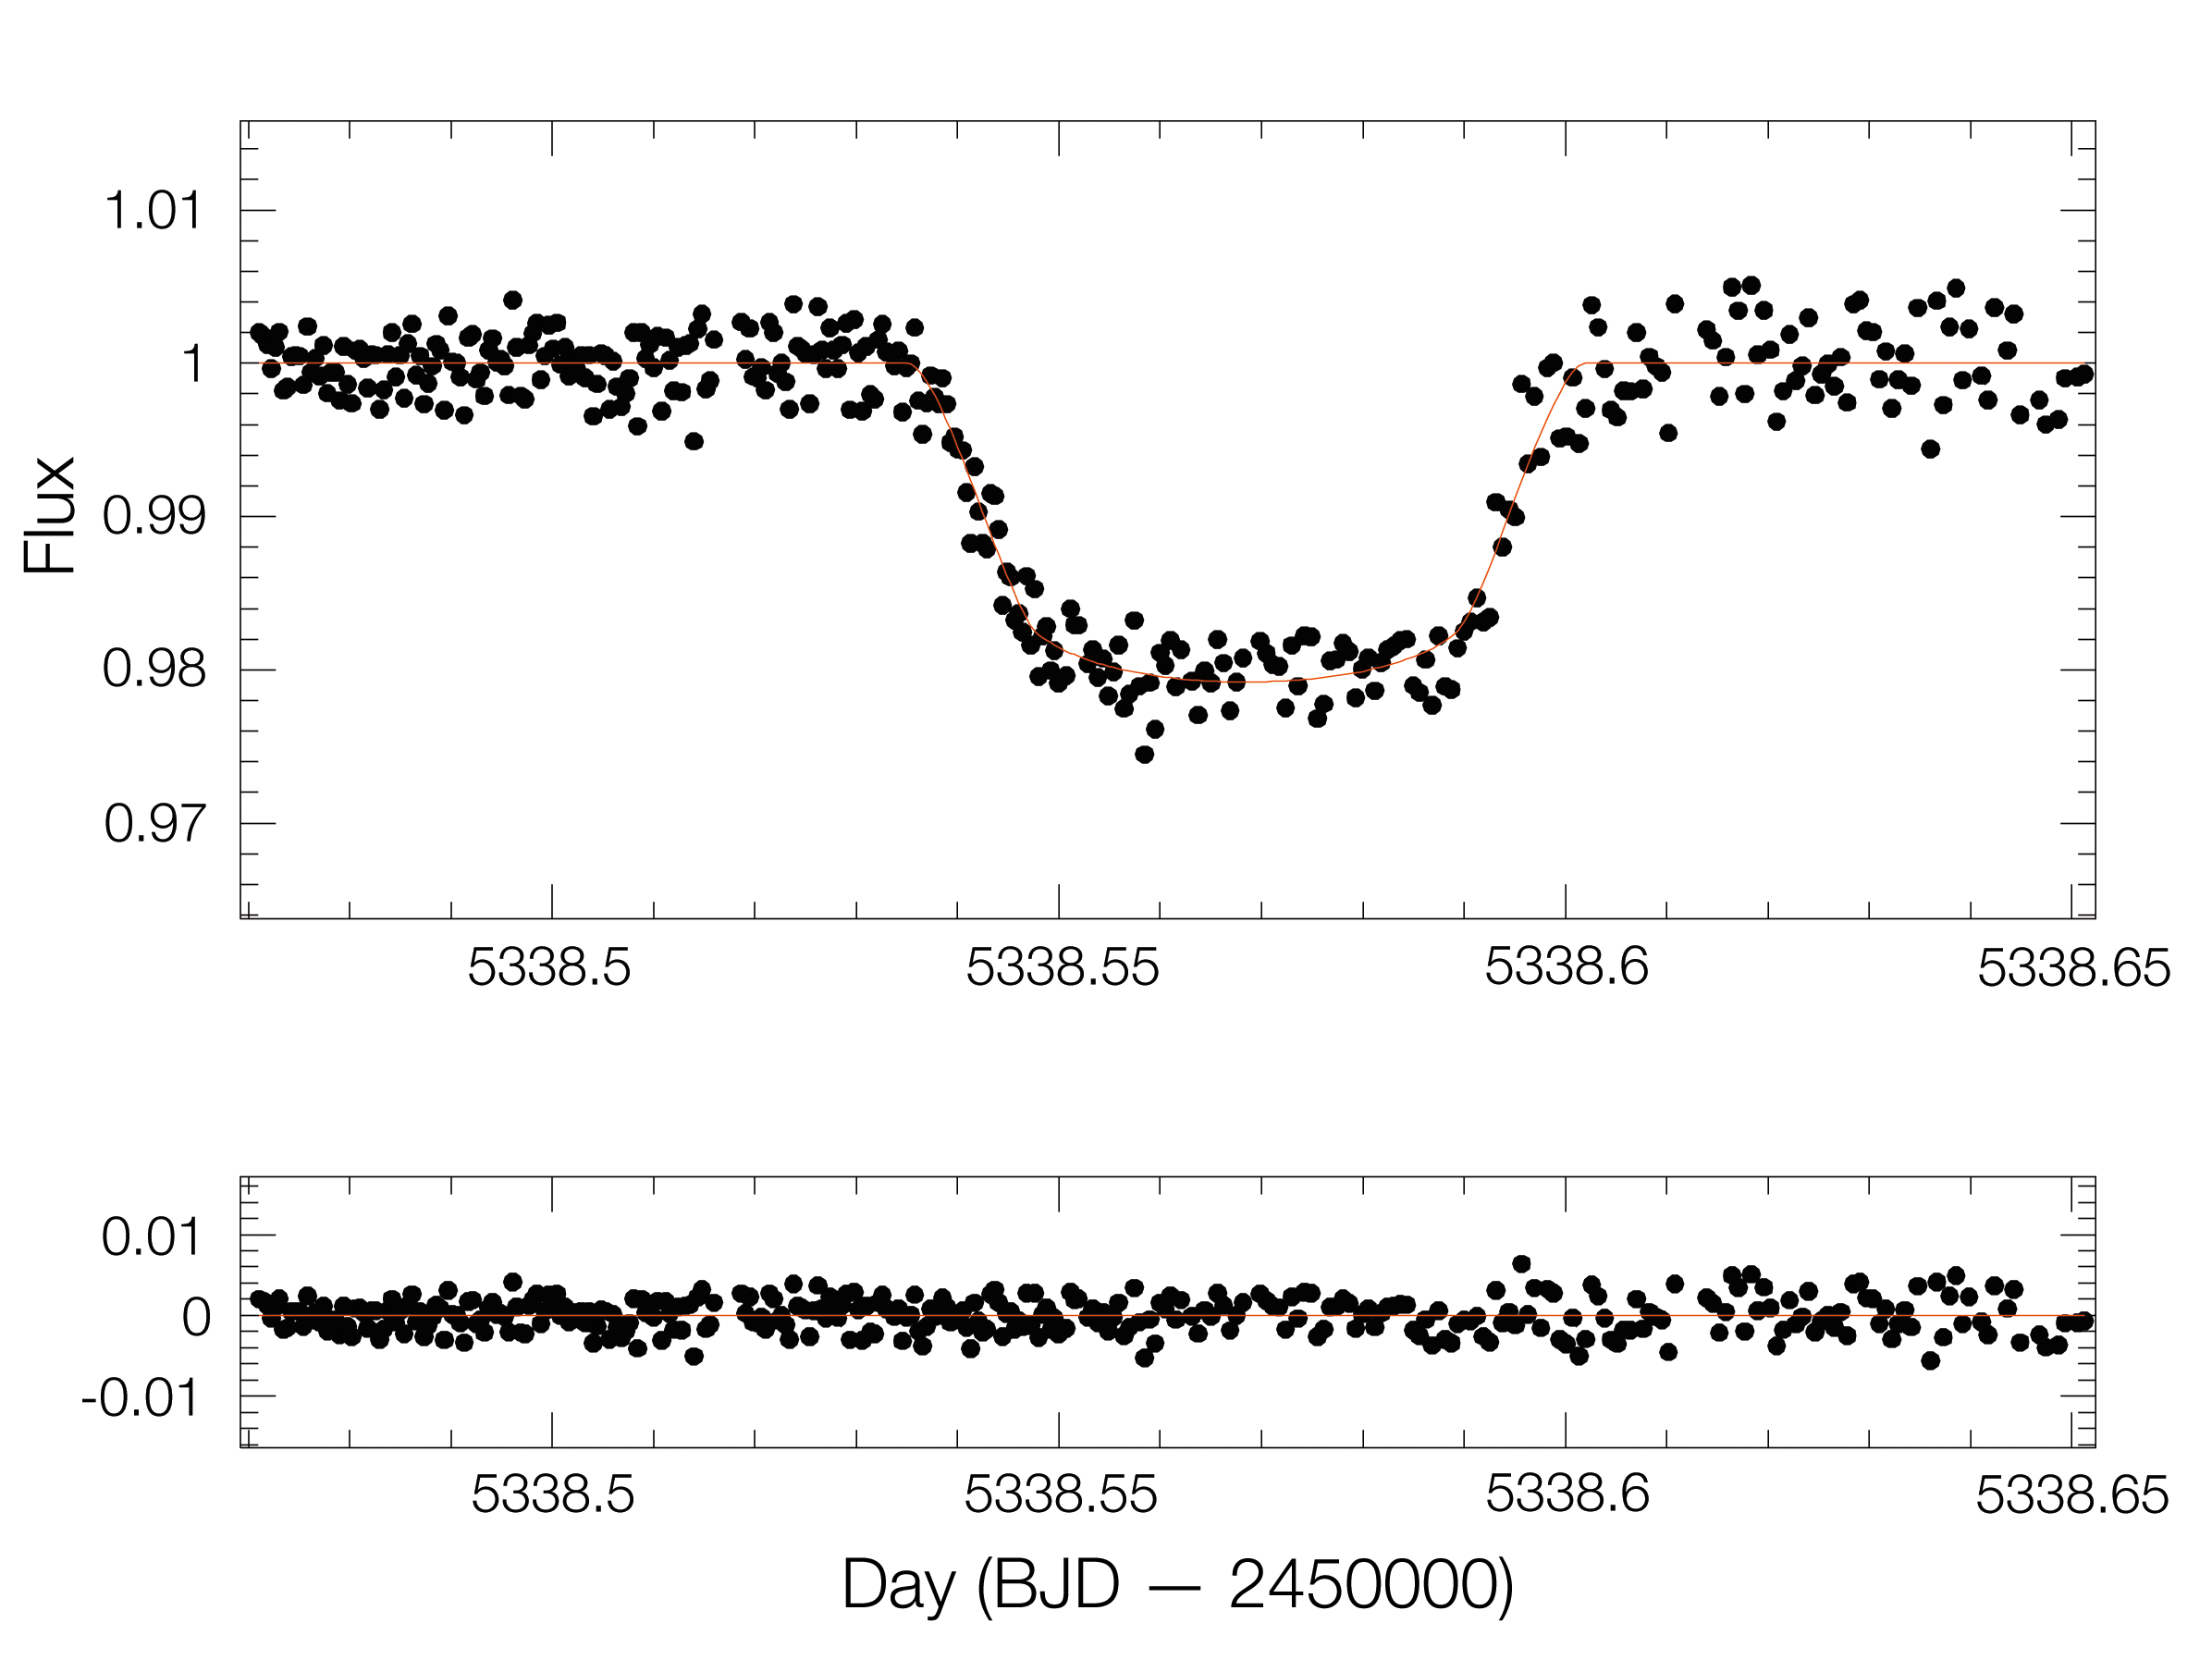

Light curve of exoplanet WASP-19b

The first light curve of an exoplanet passing in front of its star (upper panel), as obtained by TRAPPIST–South (TRAnsiting Planets and PlanetesImals Small Telescope–South), a newly installed telescope at La Silla. TRAPPIST–South will detect and characterise exoplanets by making high precision measurements of “brightness dips” that might possibly be caused by exoplanet transits. During such a transit, the observed brightness of the star decreases slightly because the planet blocks out part of the starlight. The larger the planet, the more of the light is blocked and the more the brightness of the star will decrease. The figure shows the dip as observed on 21 May 2010, when the — already known — planet around the solar-like star WASP-19 passed in front of it. The planet is slightly more massive than Jupiter, but much larger. It is so bloated because of its proximity to its host star, its orbital period being only 19 hours (compared to more than 11 years for Jupiter around the Sun), and is an extreme example of a “hot Jupiter”.

The 60-cm national telescope is operated from a control room in Liège, Belgium, 12 000 km away.

The lower panel shows the residuals between the observations and the fit (red line).

Credit: TRAPPIST/M. Gillon/ESO